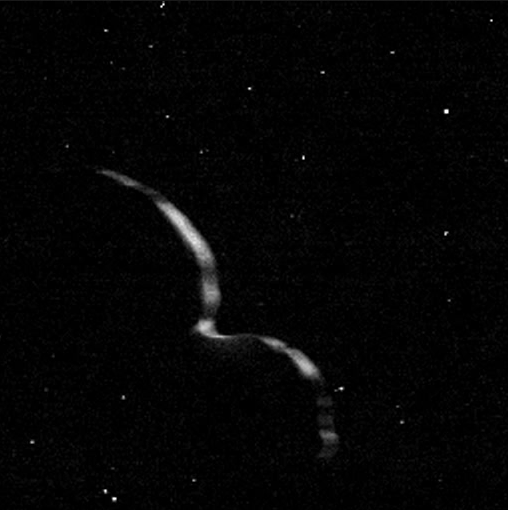

The Truly Odd Shape of Ultima Thule

New Horizon’s departing view of Ultima Thule, caught as the spacecraft raced away at 31,000 mph, shows that the Kuiper Belt Object’s shape is actually quite odd. Rather than the “snowman” shape initially reported, it more closely resembles a giant pancake (Ultima) stuck to a dented walnut (Thule). The revelation came from “tracing out" the unlit side of Ultima Thule as it blocked the view to background stars (see animation). NOAO Astronomer Tod Lauer played a critical role in the investigation.

Credit: NASA/Johns Hopkins Applied Physics Laboratory/Southwest Research Institute/NOAO